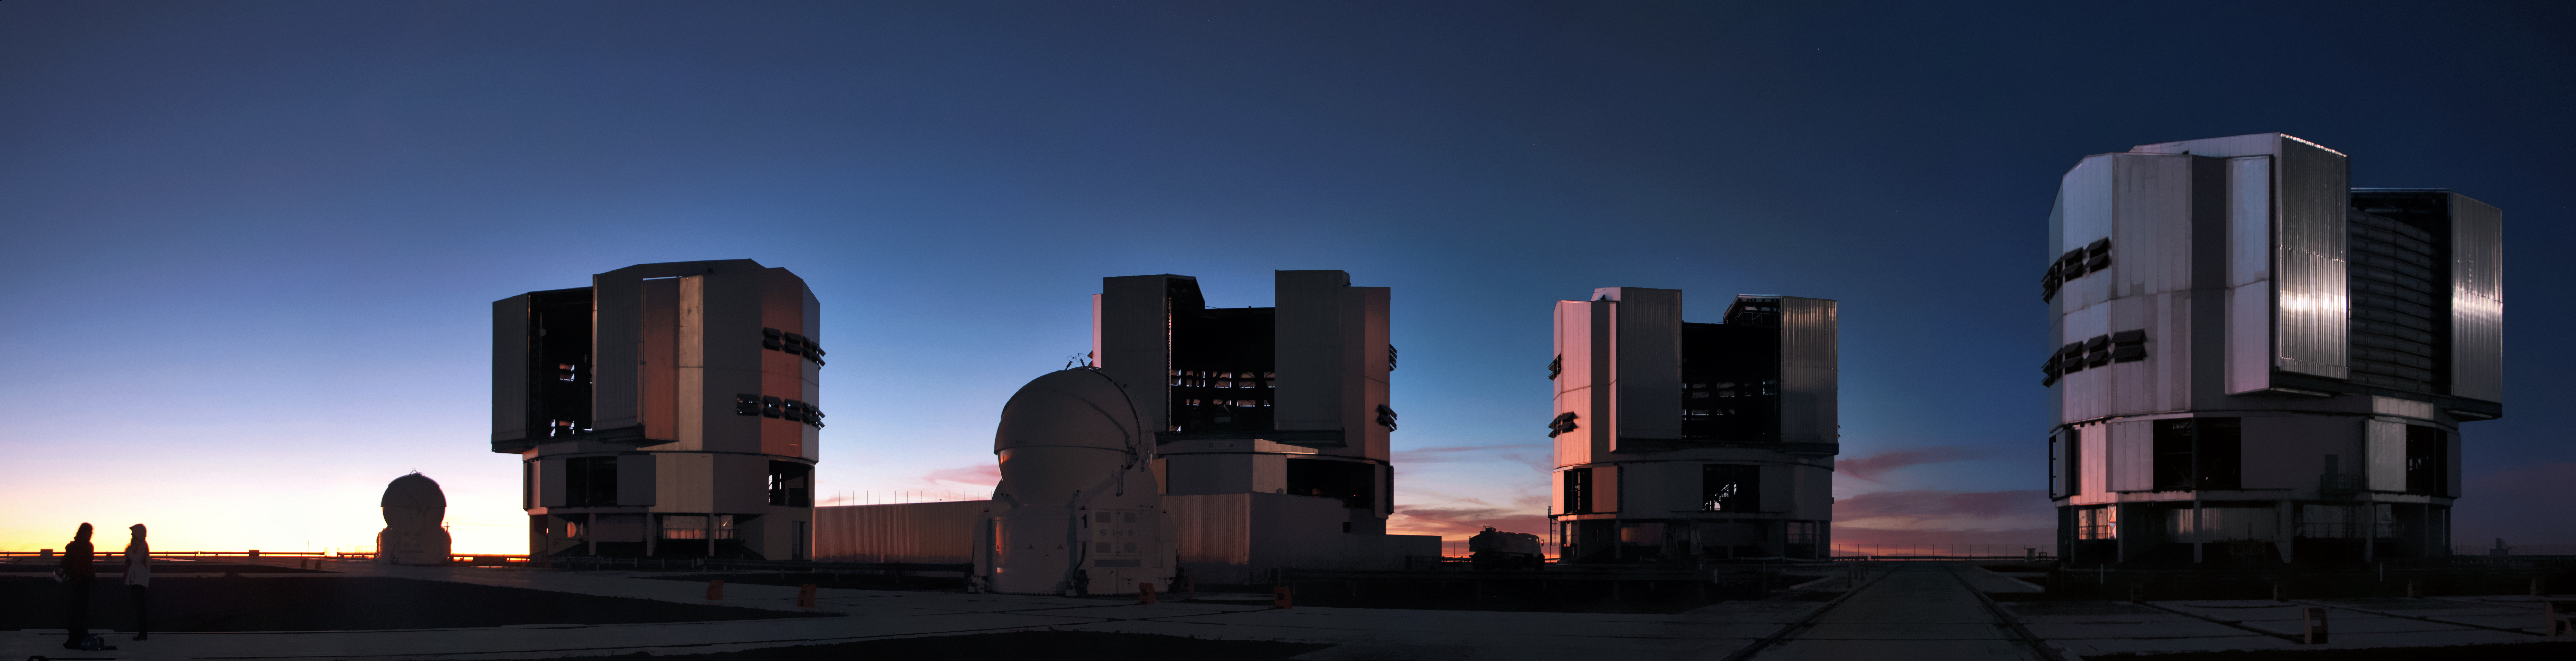

VLT at sunset

ESO's Very Large Telescope (VLT) 8.2-metre Unit Telescopes (UT) dominate the skyline of ESO's Paranal Observatory in this panorama. As the Sun sets, the observatories are cast into darkness and start to come alive. Two of the four 1.8-metre Auxiliary Telescopes (AT) can be seen in the foreground.

Credit: D. Schreiner and S. Degezelle/ESO